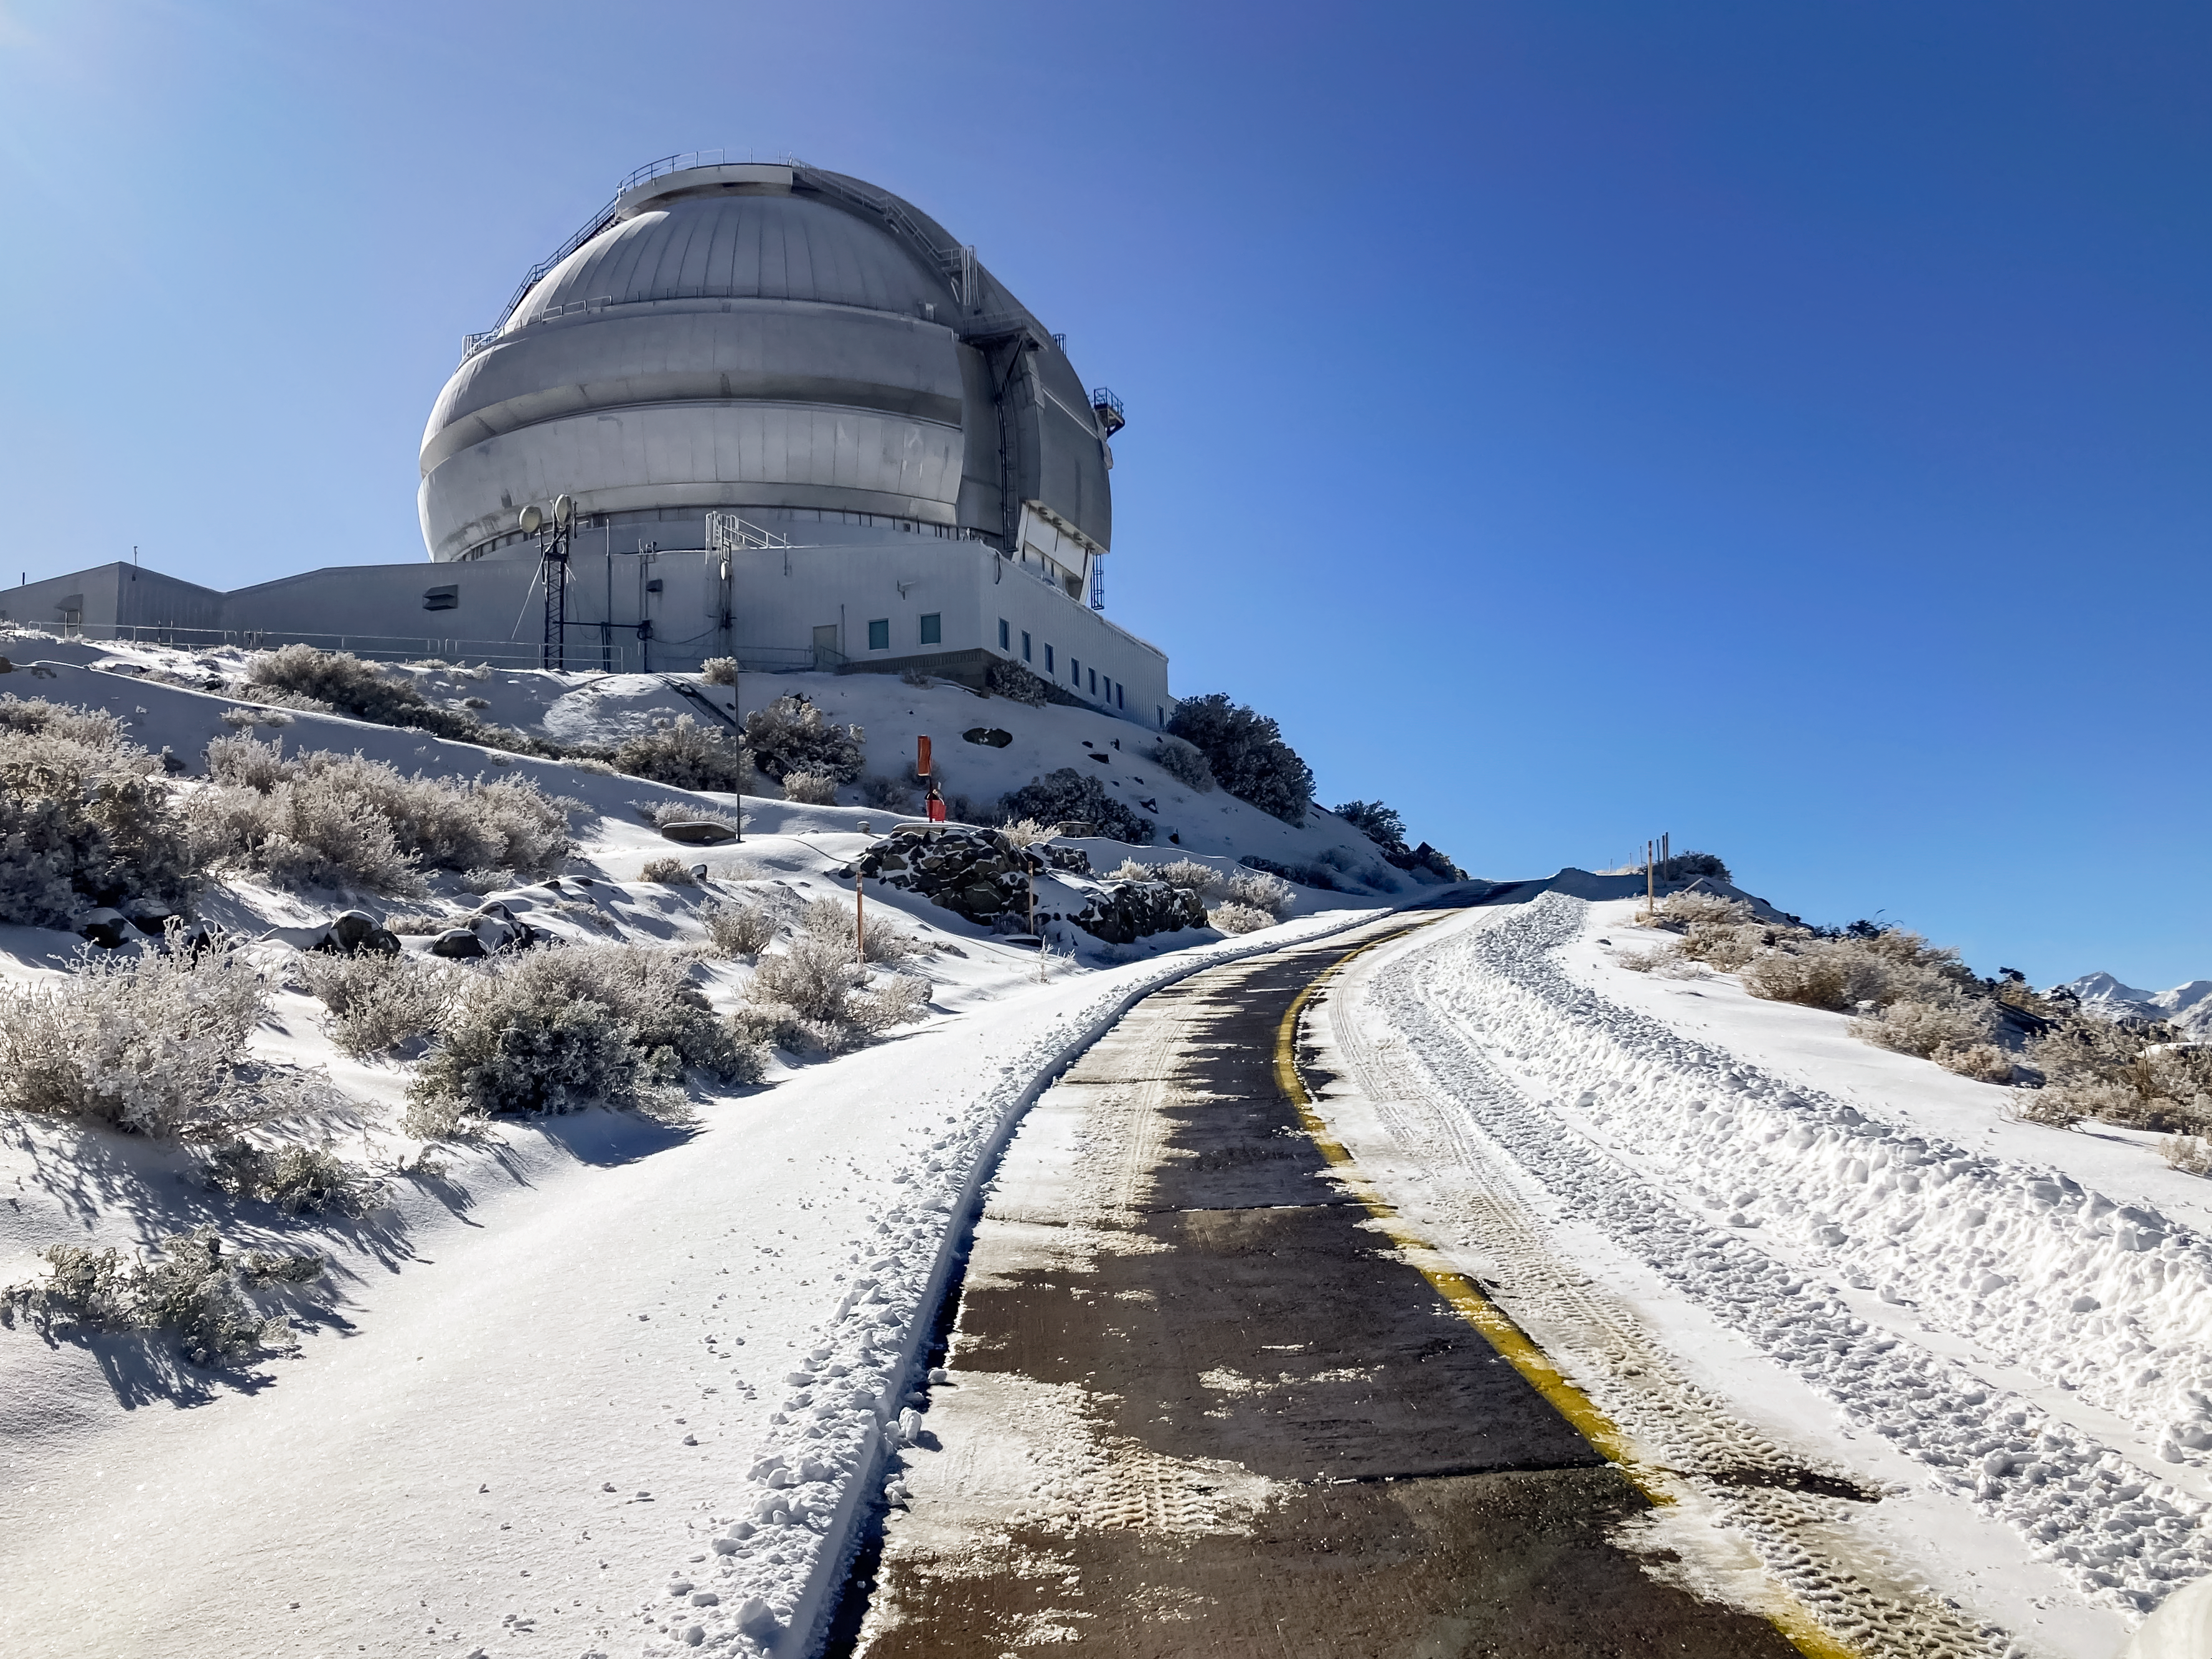

Gemini South Telescope

The Gemini South telescope, one half of the International Gemini Observatory, on Cerro Pachón in Chile.

Credit: International Gemini Observatory/NOIRLab/NSF/AURA/F.Bruno